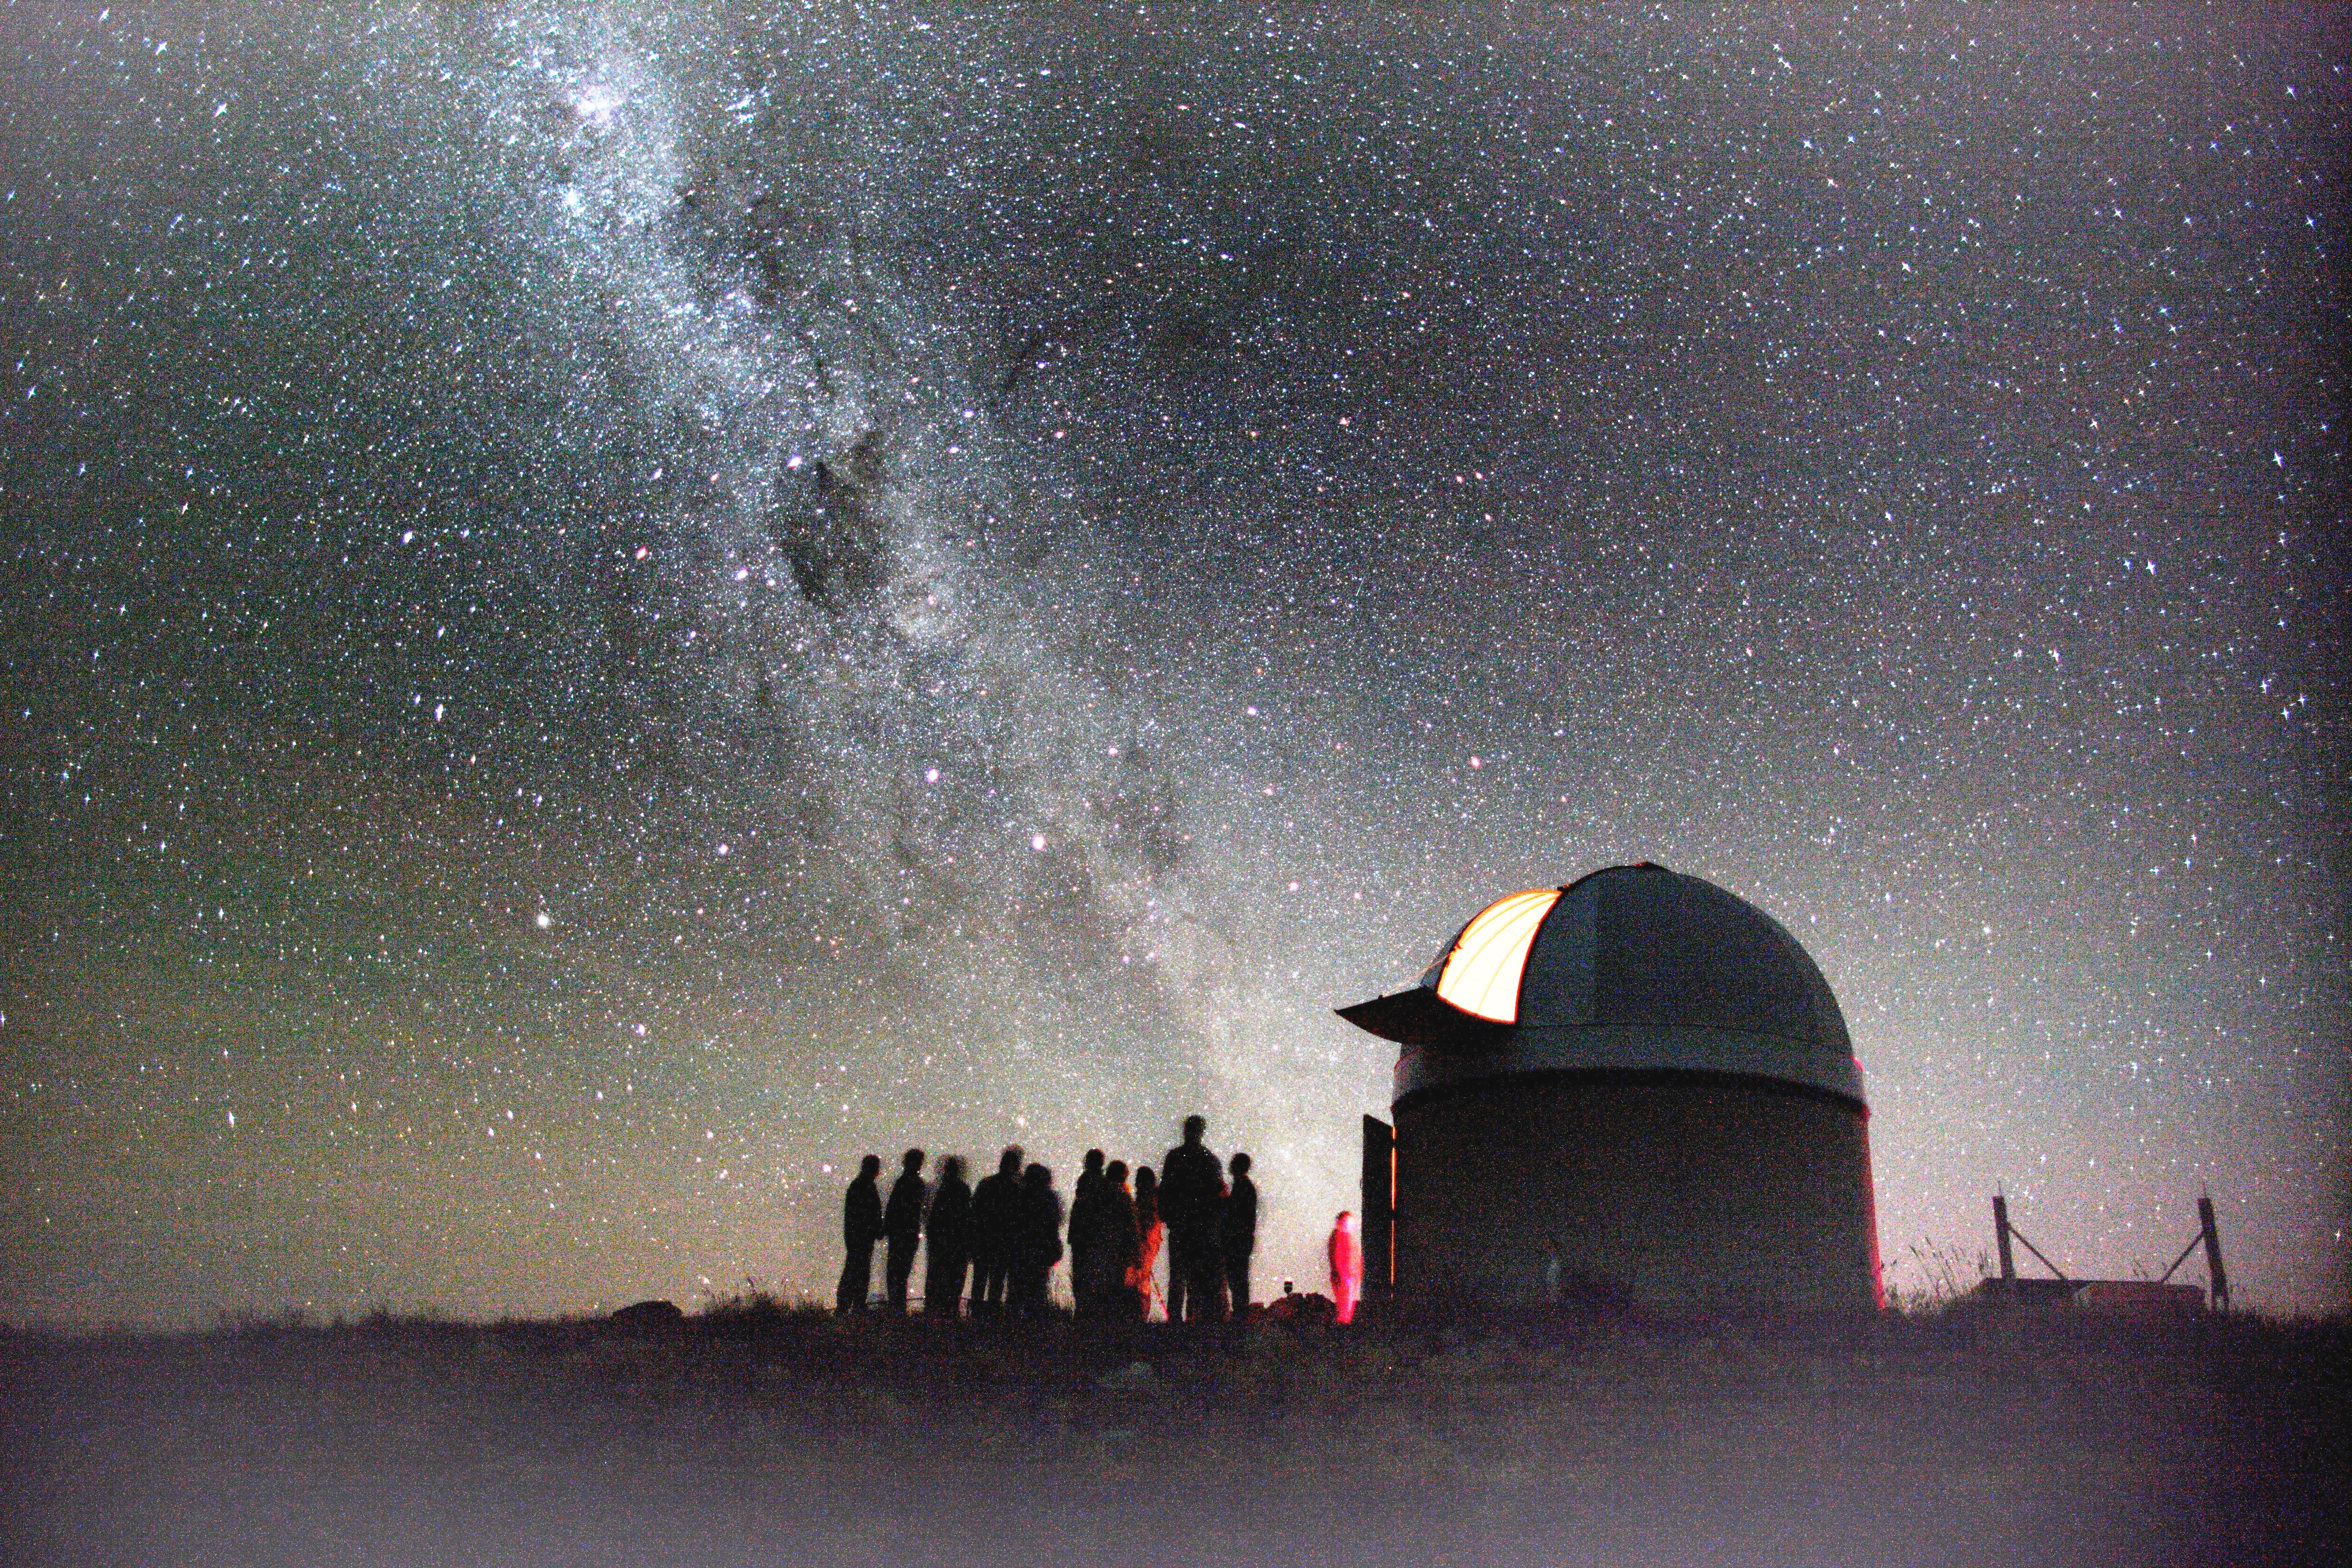

Mt. John Observatory

Public outreach in astronomy at Mt. John Observatory, New Zealand

Credit: Maki Yanagimachi